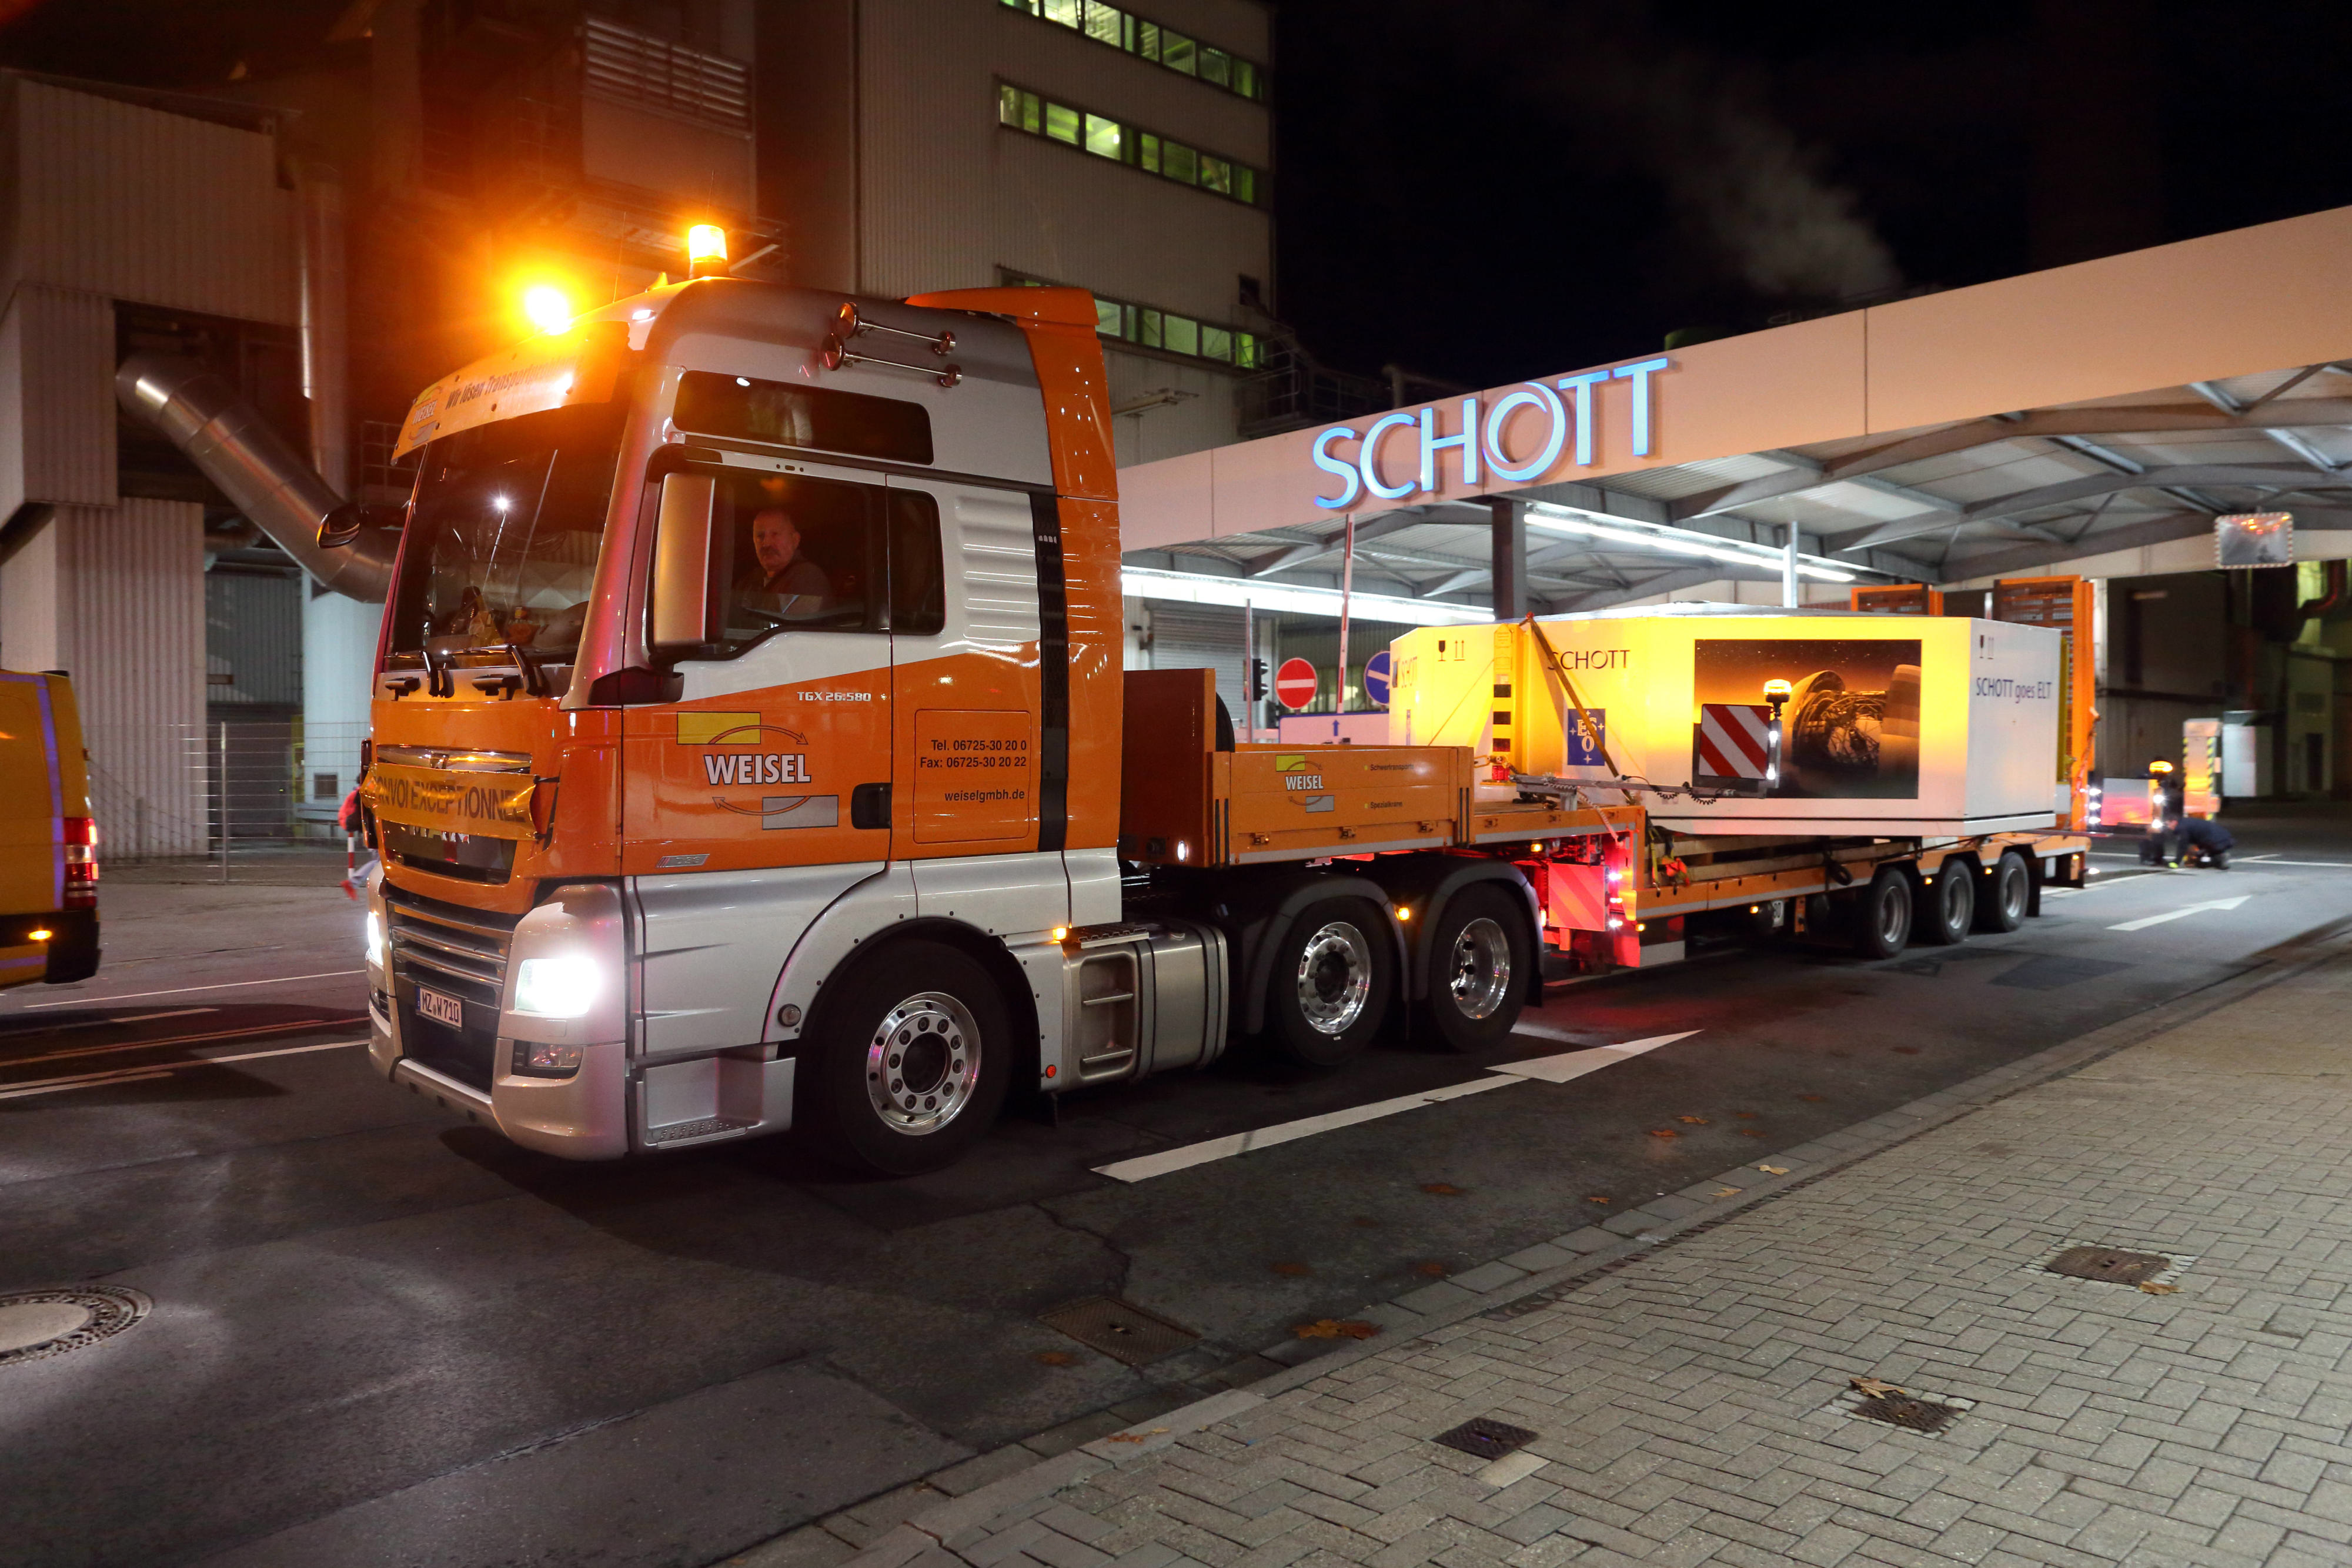

Hauling Glass

The ELT’s M2 Blank leaving SCHOTT’s factory in Mainz, Germany — safely stowed in an extra-large transport box The mirror blank will be transported to France for final grinding and polishing by Safran Reosc.

M2 will be the largest ever secondary mirror employed on a telescope, as well as the largest convex mirror ever produced. Fabricating this highly convex, aspherical mirror is a considerable challenge — and the result will be a truly remarkable example of pioneering optical engineering. The secondary mirror and its support system — weighing 12 tonnes — will hang upside-down high above the 39-metre primary mirror.

Credit: SCHOTT